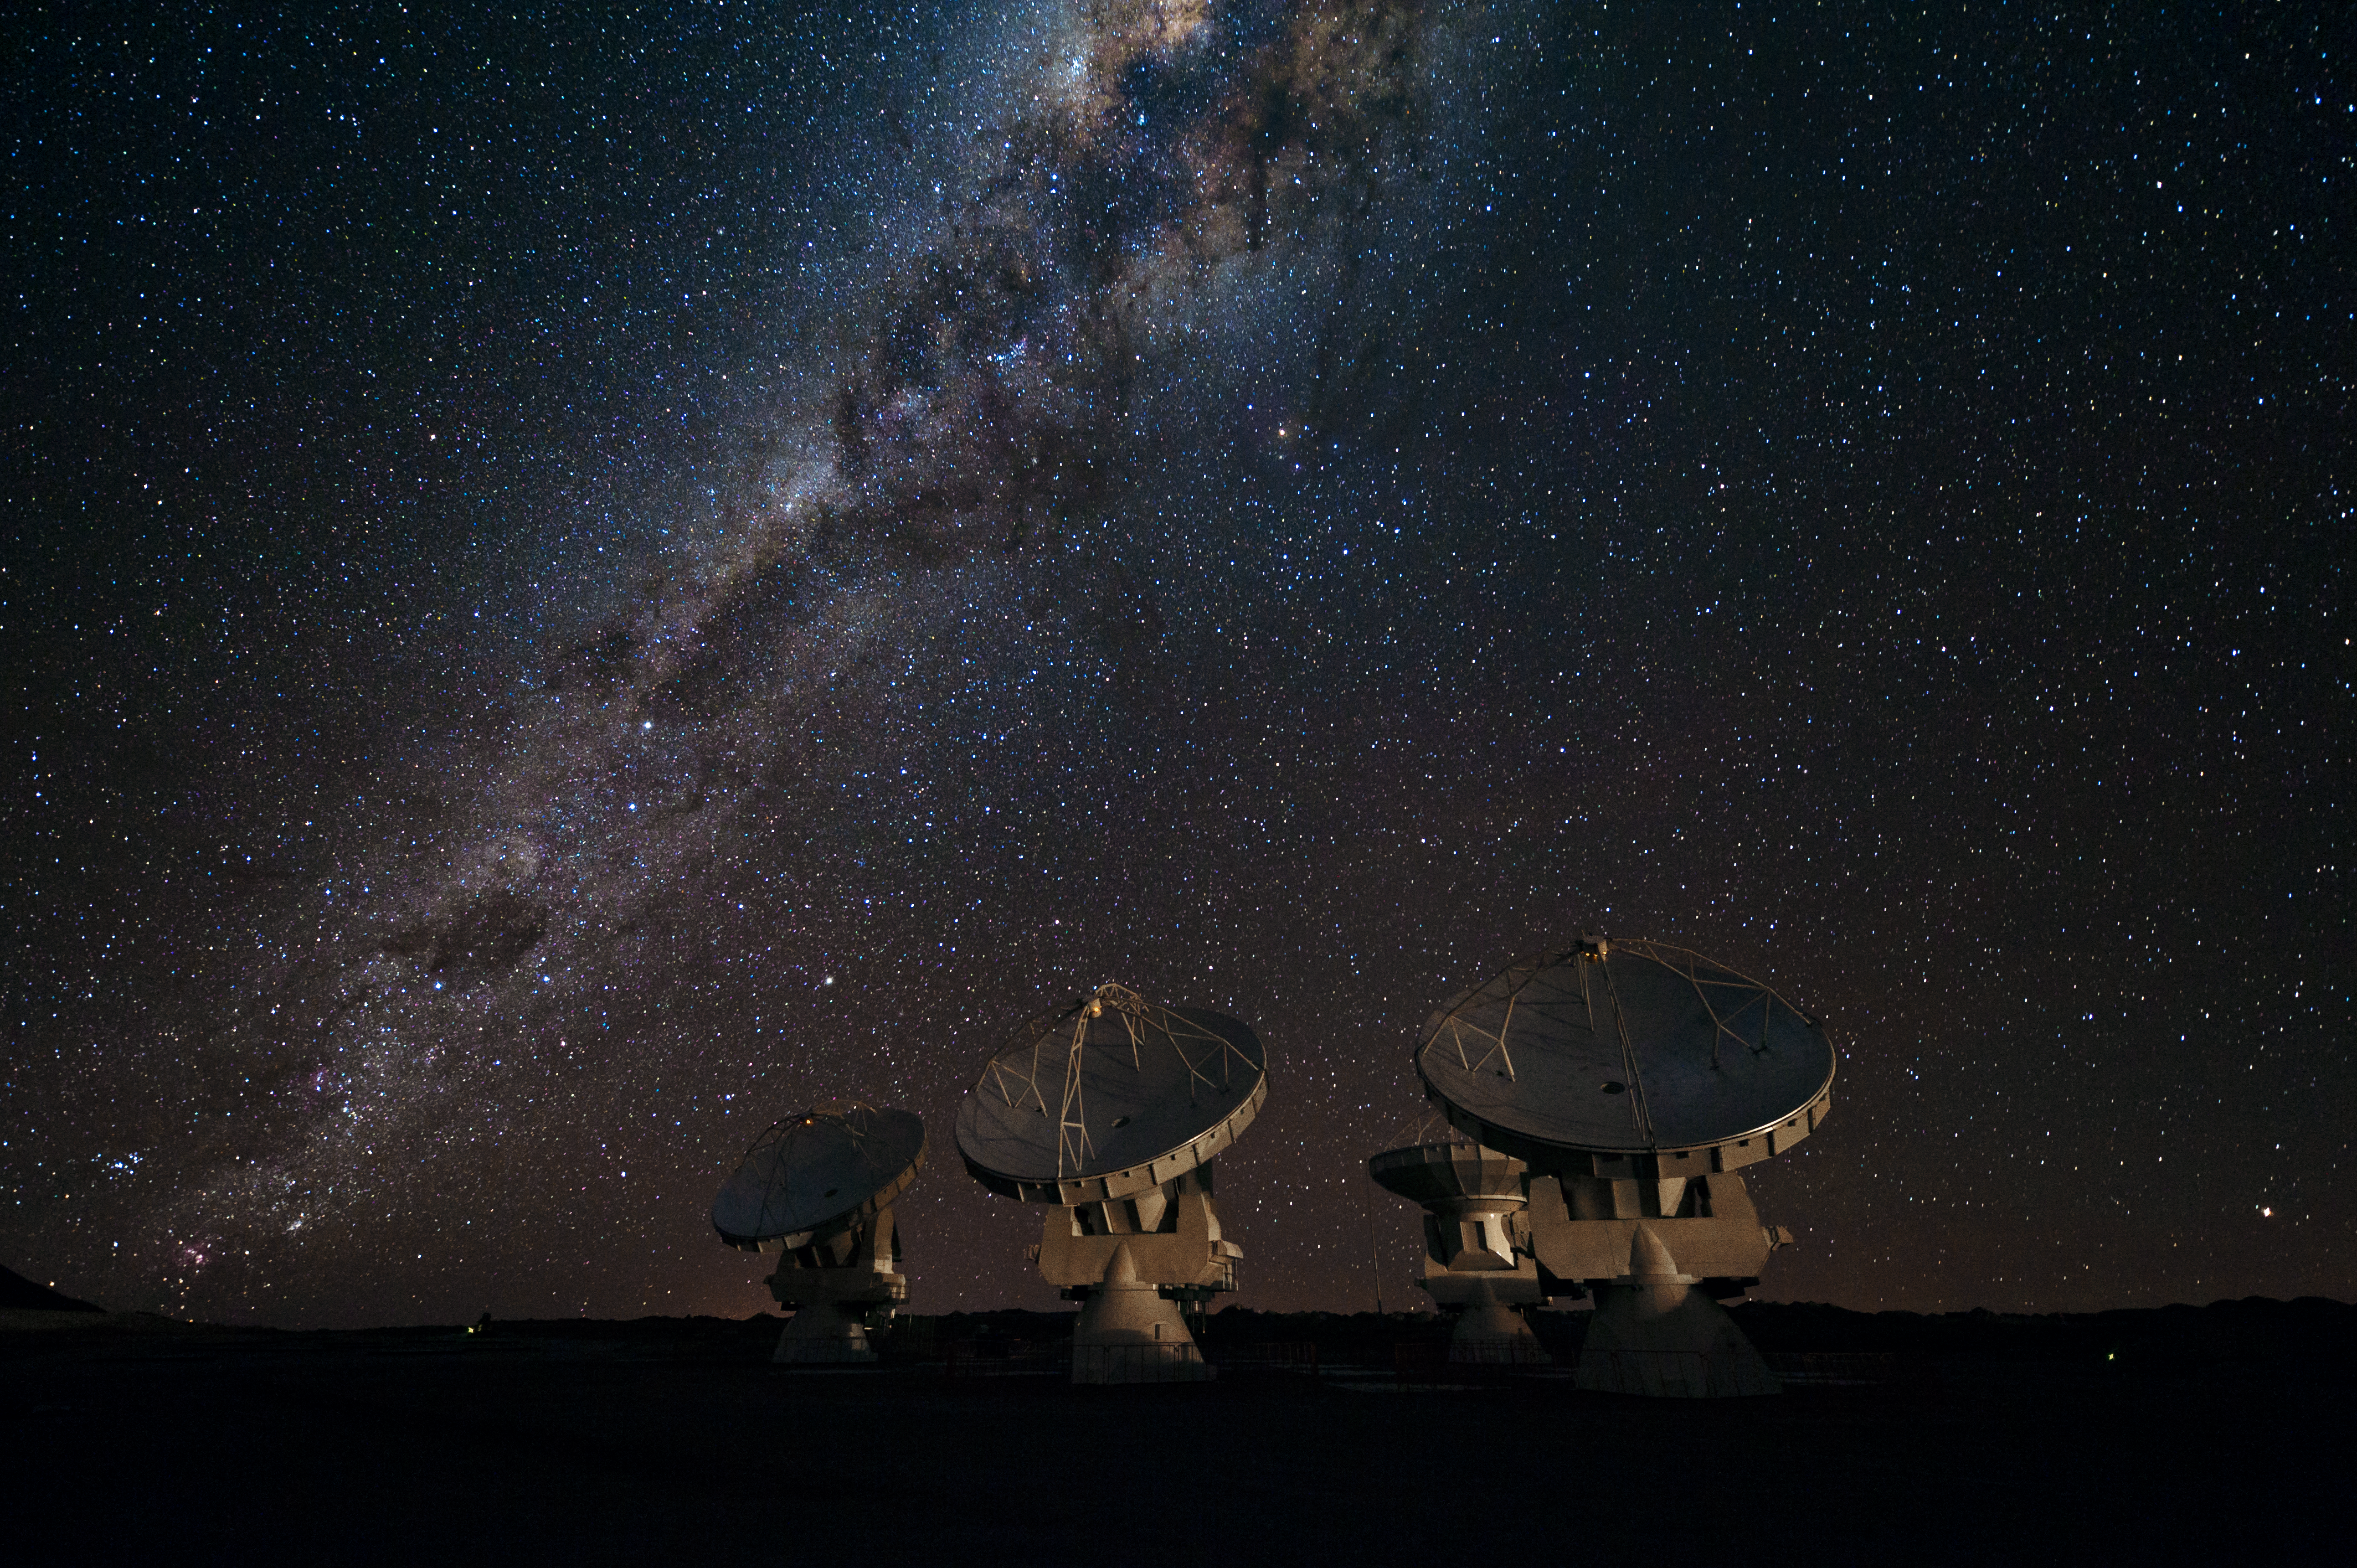

Four ALMA antennas on the Chajnantor plain

Four of the first ALMA antennas at the Array Operations Site (AOS), located at 5000 metres altitude on the Chajnantor plateau, in the II Region of Chile. Three of them — those which are pointing in the same direction — are being tested together as part of the ongoing Commissioning and Science Verification process. Across the image in the background is the impressive plane of the Milky Way, our own galaxy, seen in the sky edge-on. The centre of our galaxy is partially visible as a yellowish bulge crossed by dark lanes, at the upper edge of the image. The dark lanes are huge clouds of interstellar dust that lie in the disc of the galaxy. While opaque in visible light, they are transparent at longer wavelengths, such as the millimetre and submillimetre radiation detected by ALMA. ALMA, the Atacama Large Millimeter/submillimeter Array, is the largest astronomical project in existence and is a truly global partnership between the scientific communities of East Asia, Europe and North America with Chile. ESO is the European partner in ALMA.

Credit: ESO/José Francisco Salgado (josefrancisco.org)